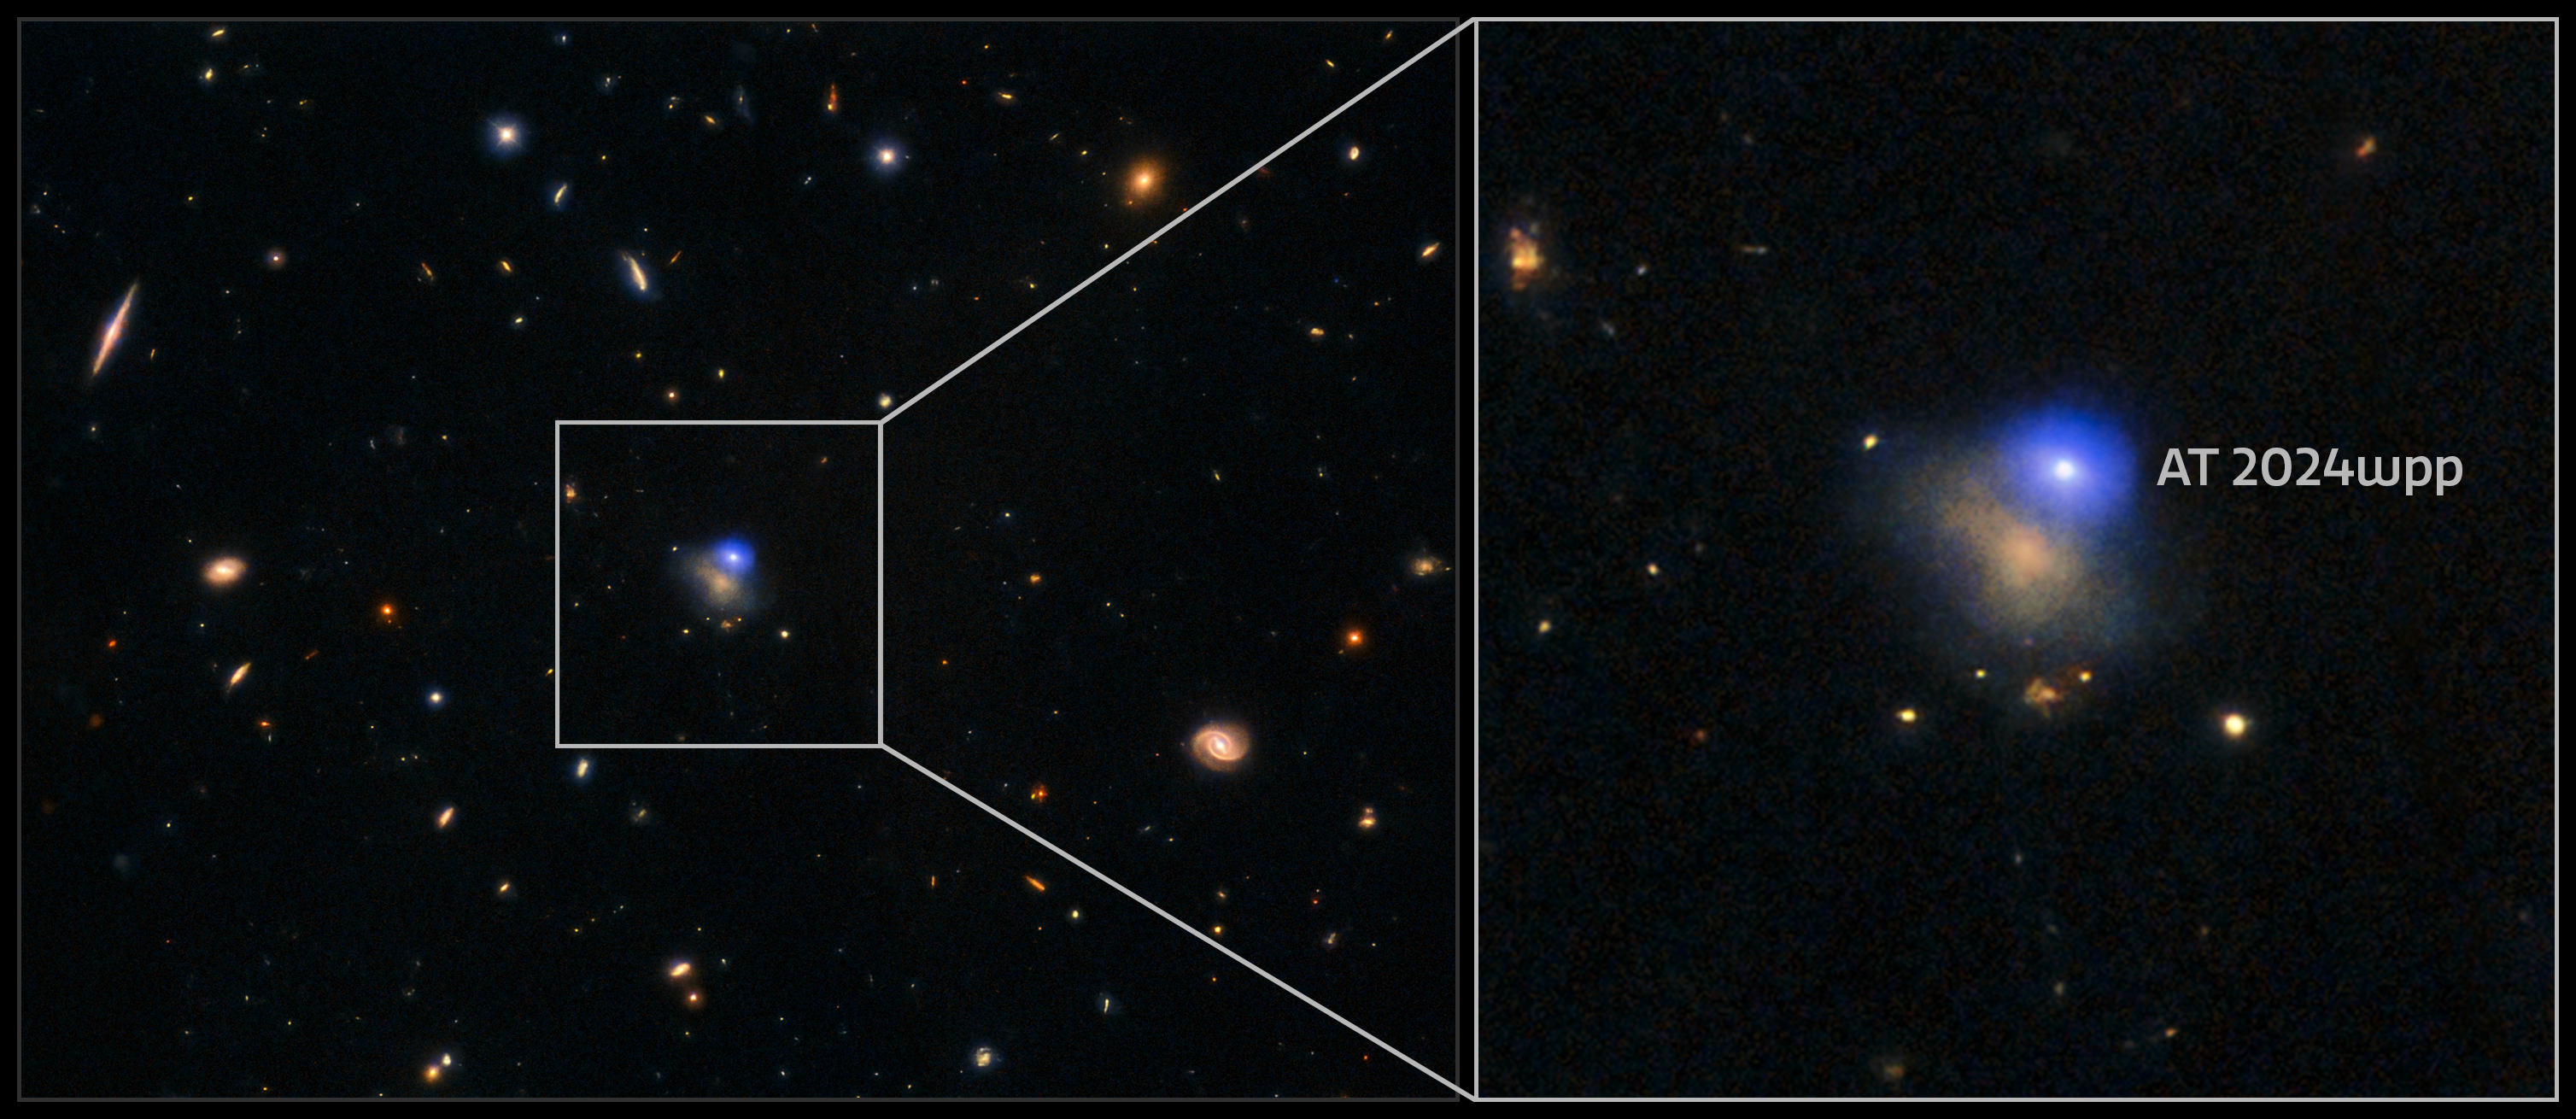

Most luminous fast blue optical transient (collage)

This composite image features X-ray, ultraviolet, optical, and near-infrared data of the luminous fast blue optical transient (LFBOT) named AT 2024wpp. The transient is the bright spot at the upper right edge of its host galaxy, which is 1.1 billion light-years from Earth.

Credit: International Gemini Observatory/CTIO/NOIRLab/DOE/NSF/AURA/NASA/ESA/Hubble/Swift/CXC/ALMA (ESO/NAOJ/NRAO) Image Processing: J. Miller & M. Rodriguez (International Gemini Observatory/NSF NOIRLab), T.A. Rector (University of Alaska Anchorage/NSF NOIRLab), D. de Martin & M. Zamani (NSF NOIRLab)